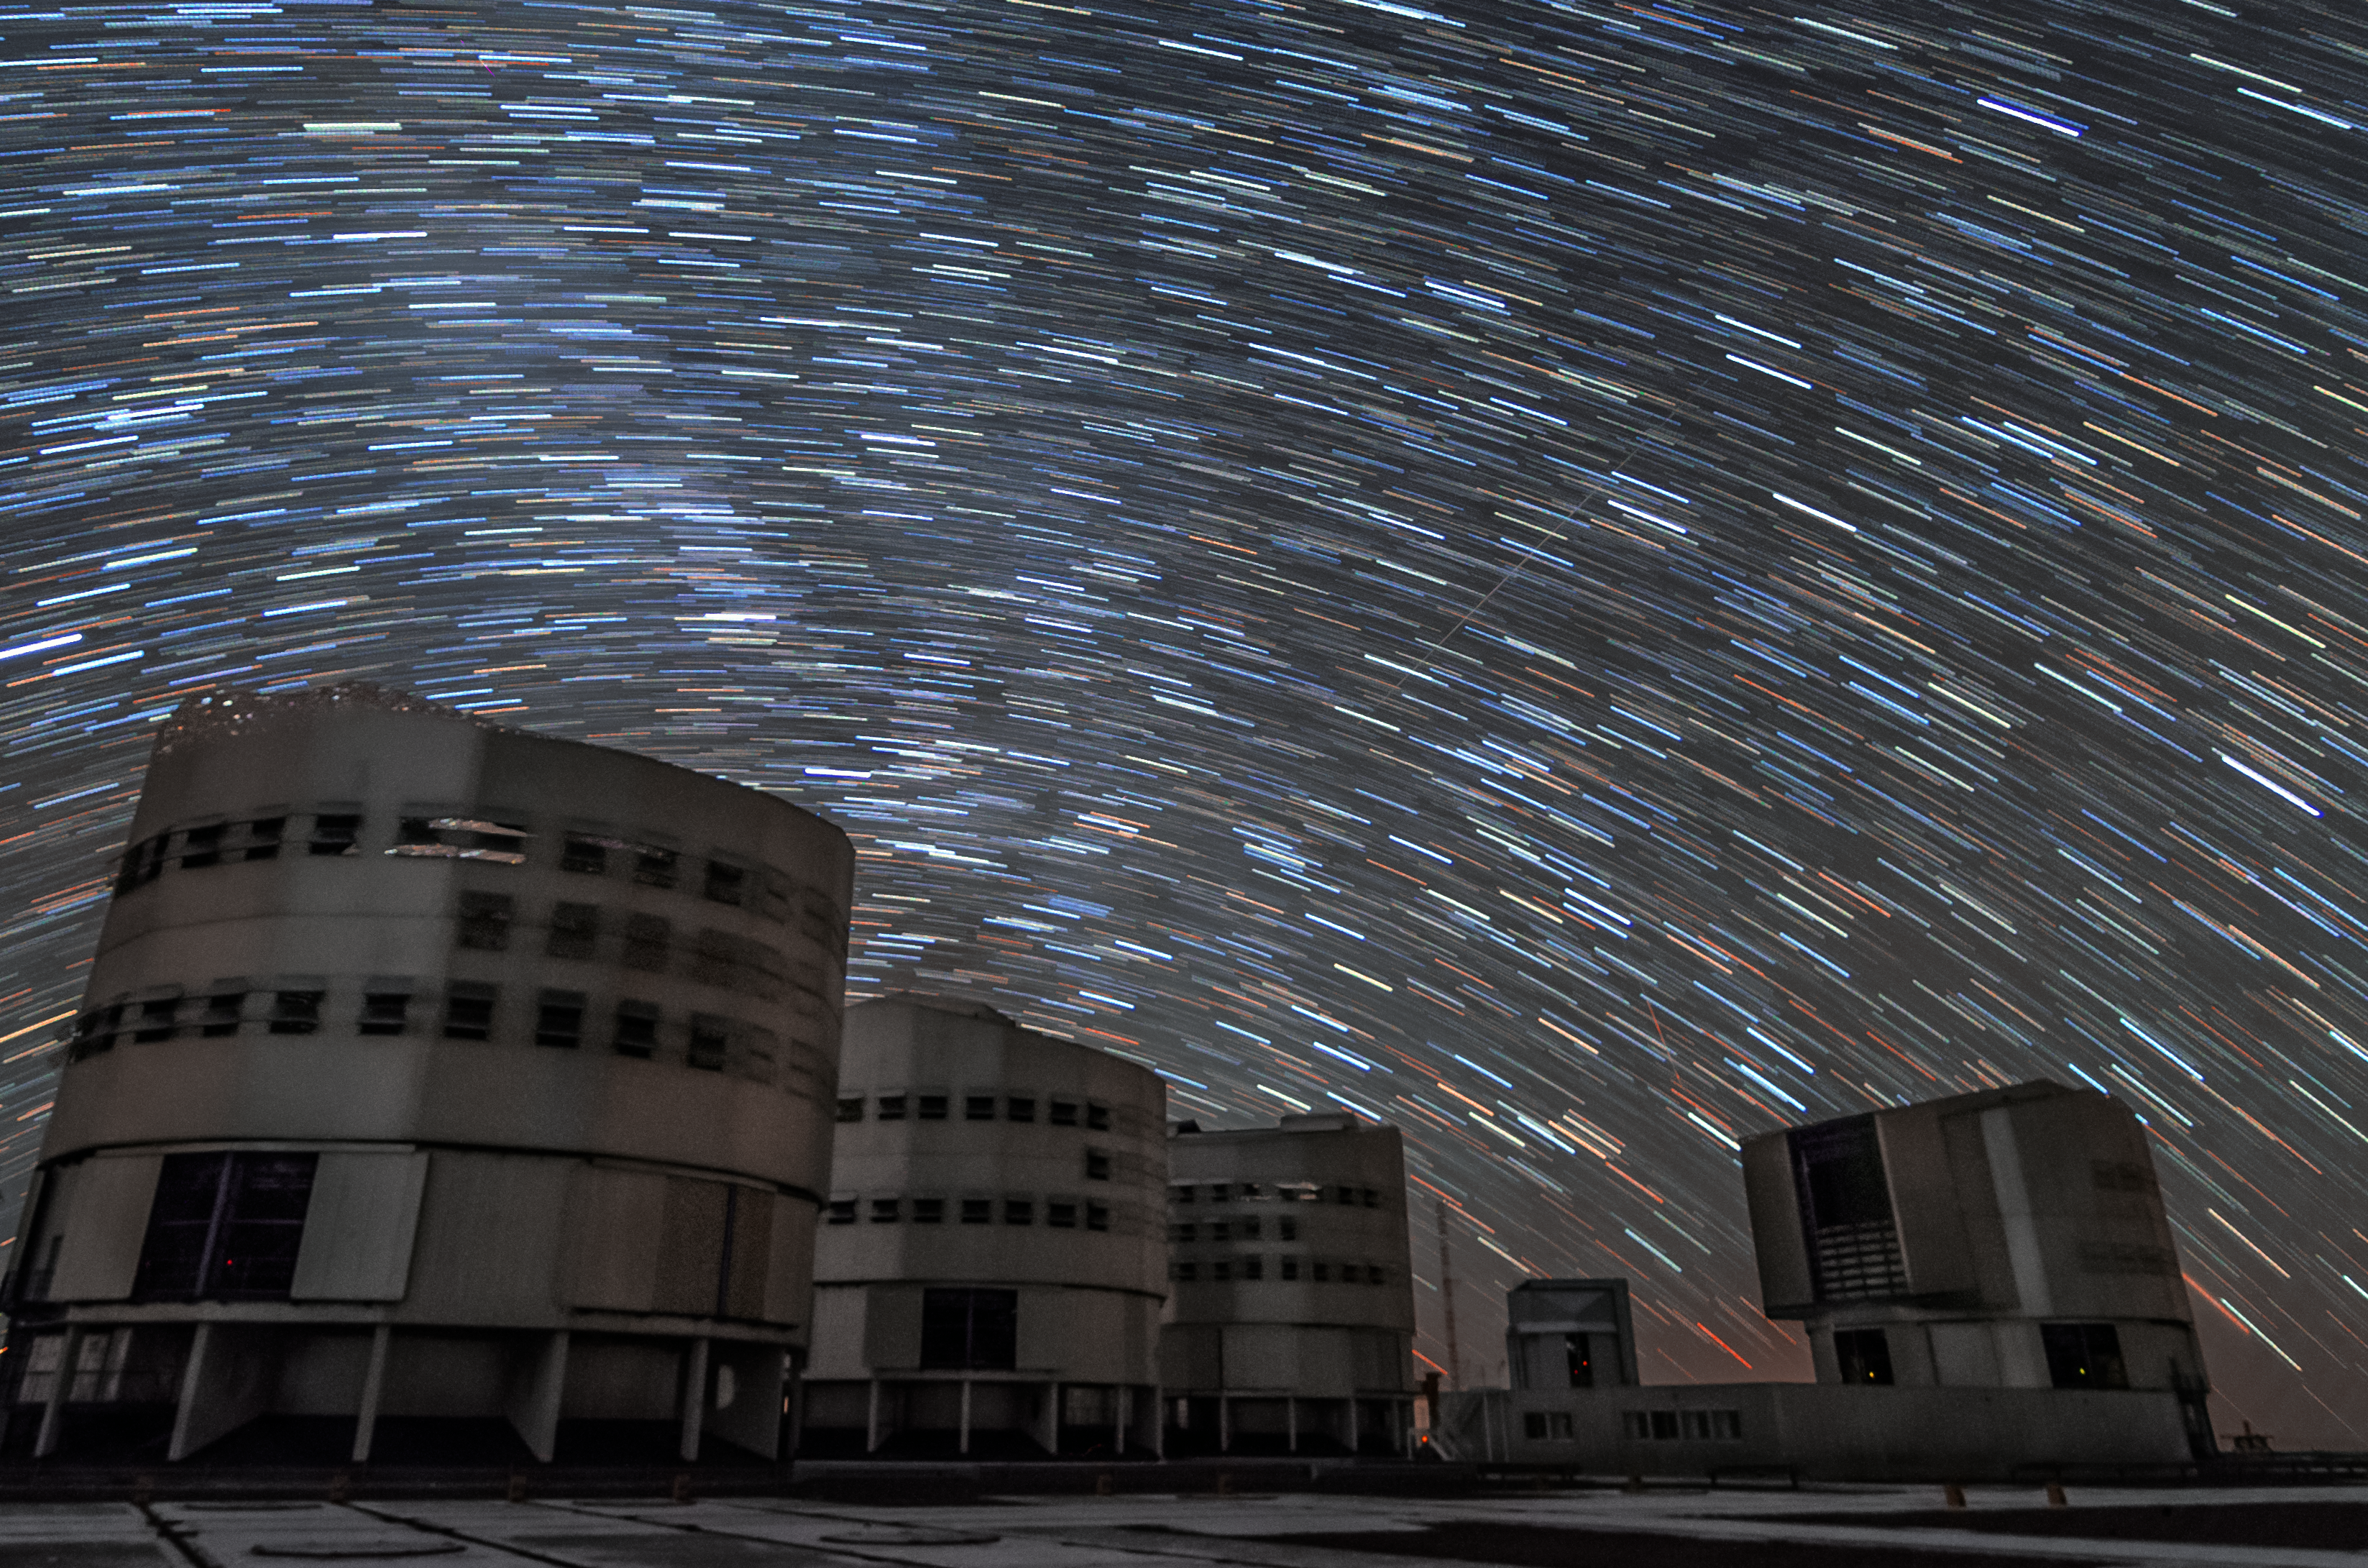

Star trails above Paranal

This long-time exposure shows the star trails above the four Unit Telescopes at the Paranal Observatory.

Credit: G. Brammer/ESO